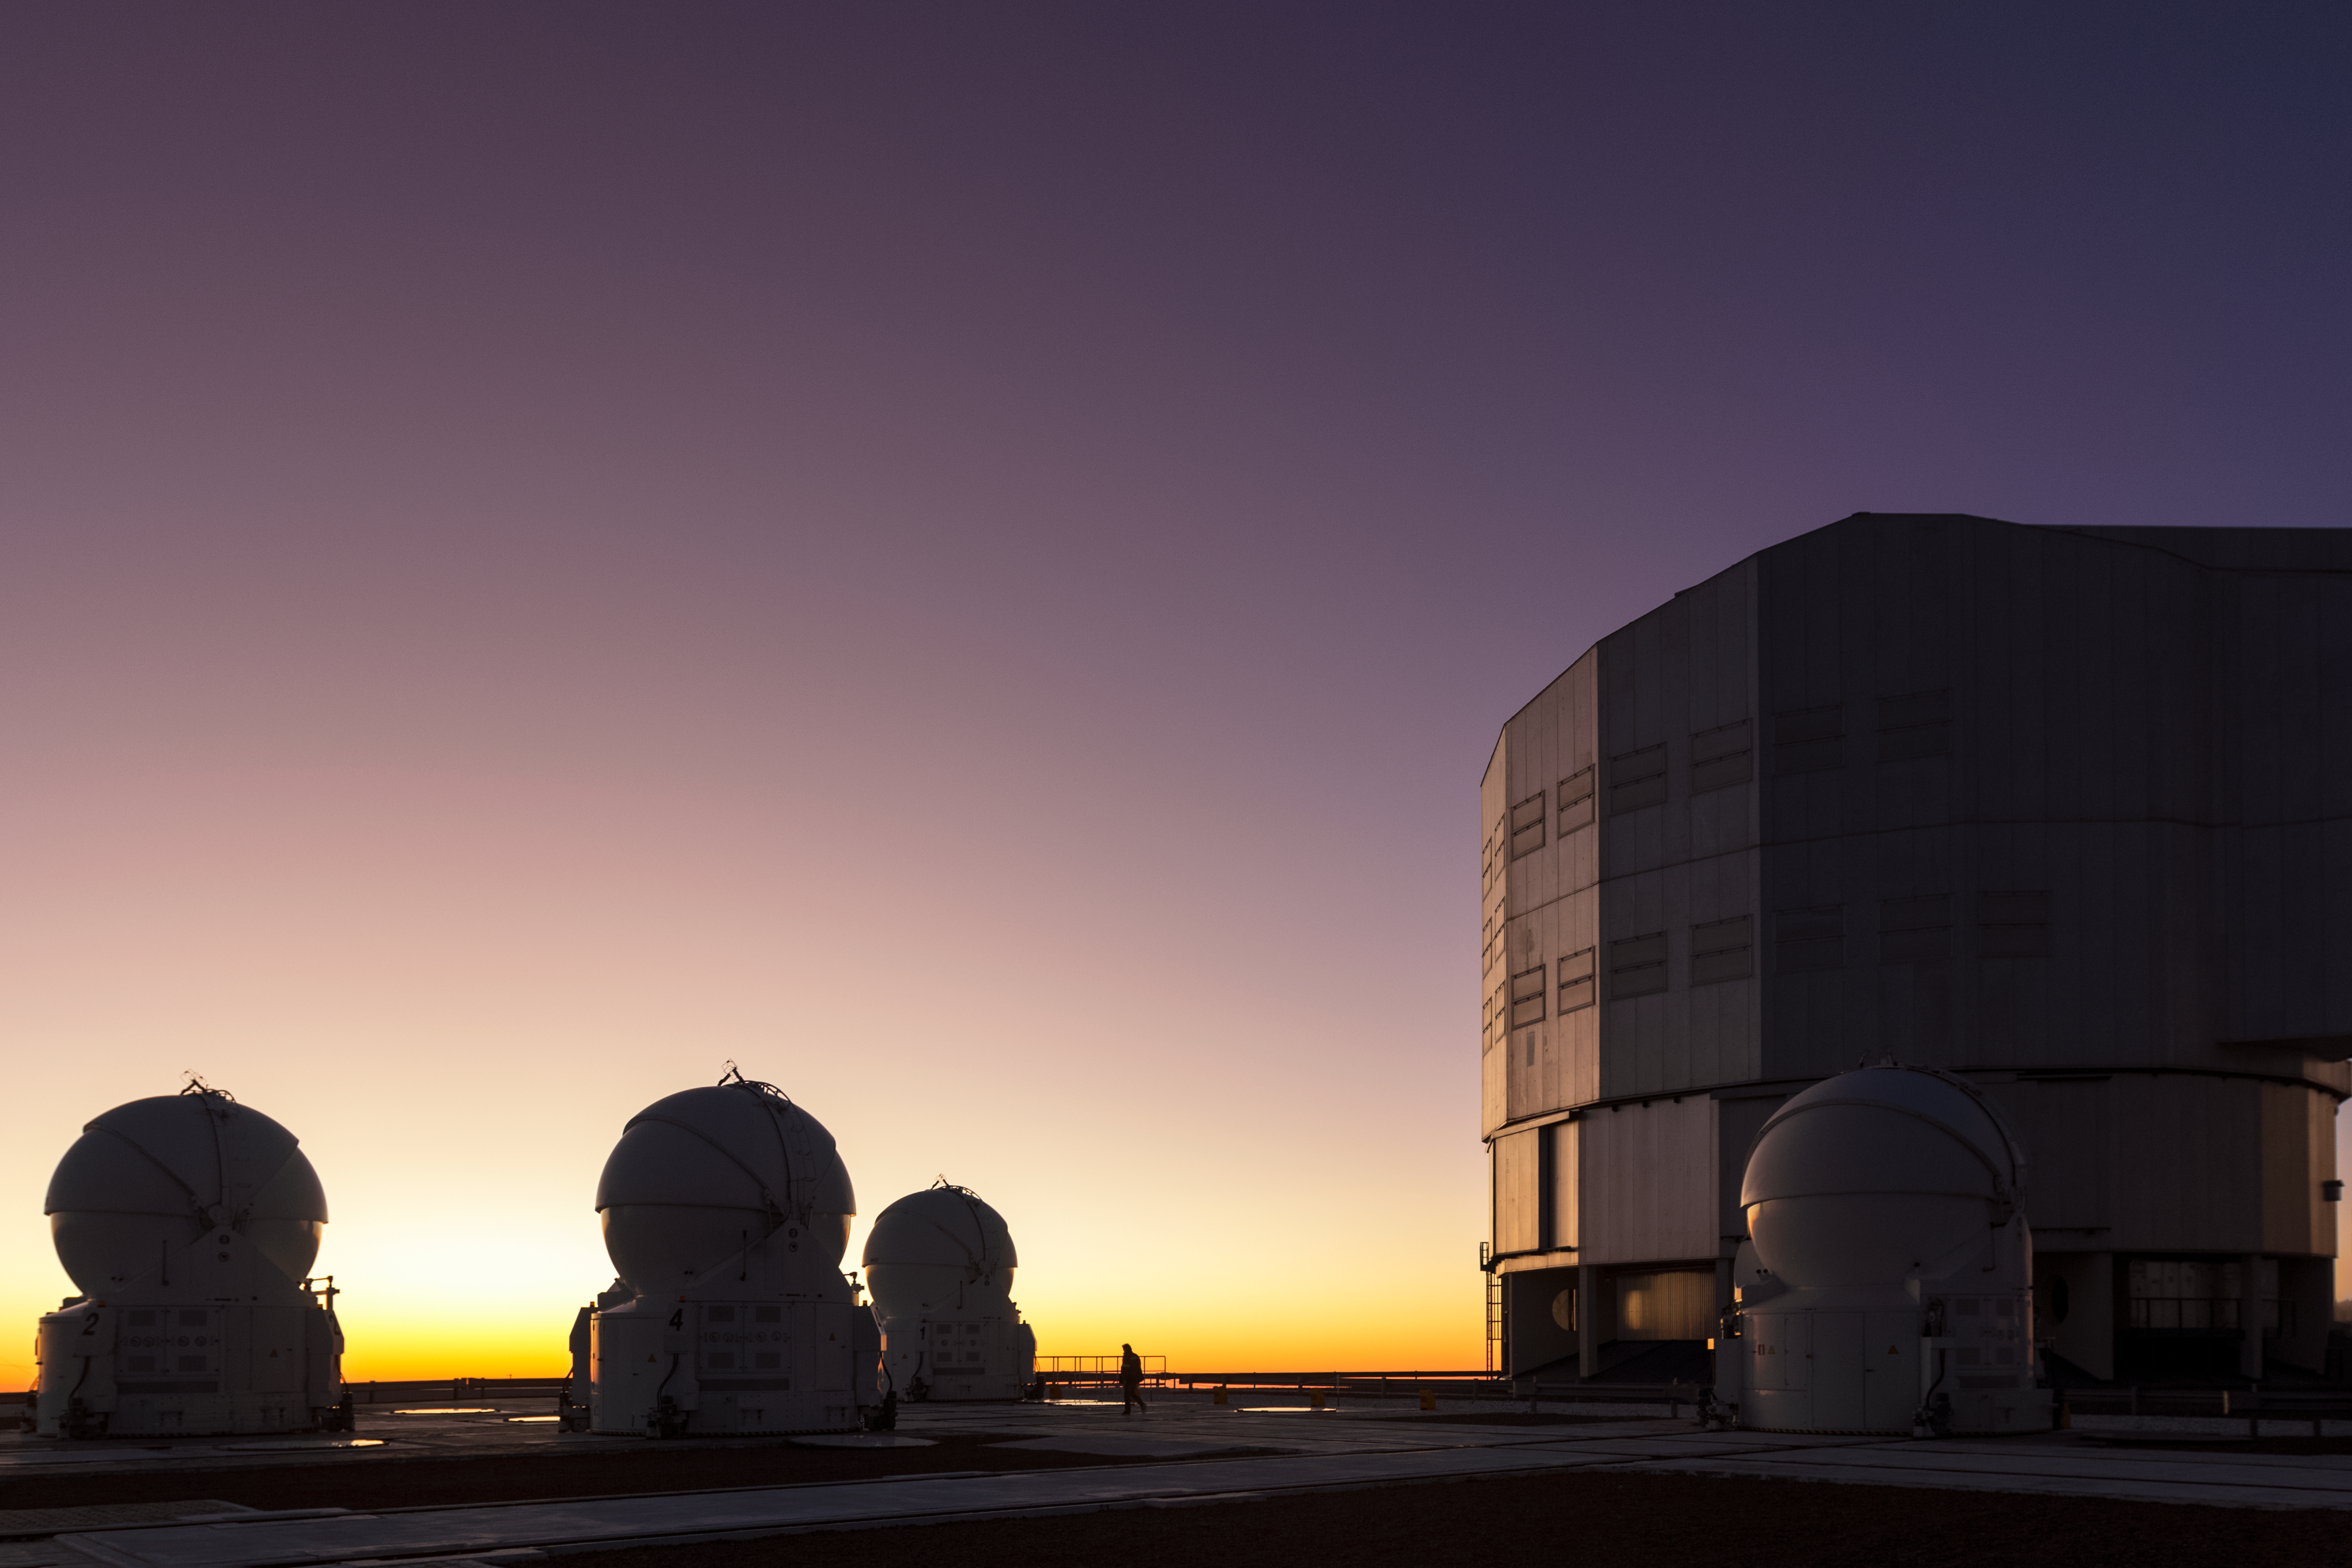

Auxiliaries and bigger brother

The 1.8-m Auxiliary Telescopes (ATs) at ESO's Very Large Telescope in Chile are smaller than their companions, the Unit Telescopes (UTs), both seen here. What they lack in size, however, they more than make up for in their ingenious interferometry system.

Credit: J. Milli/ESO